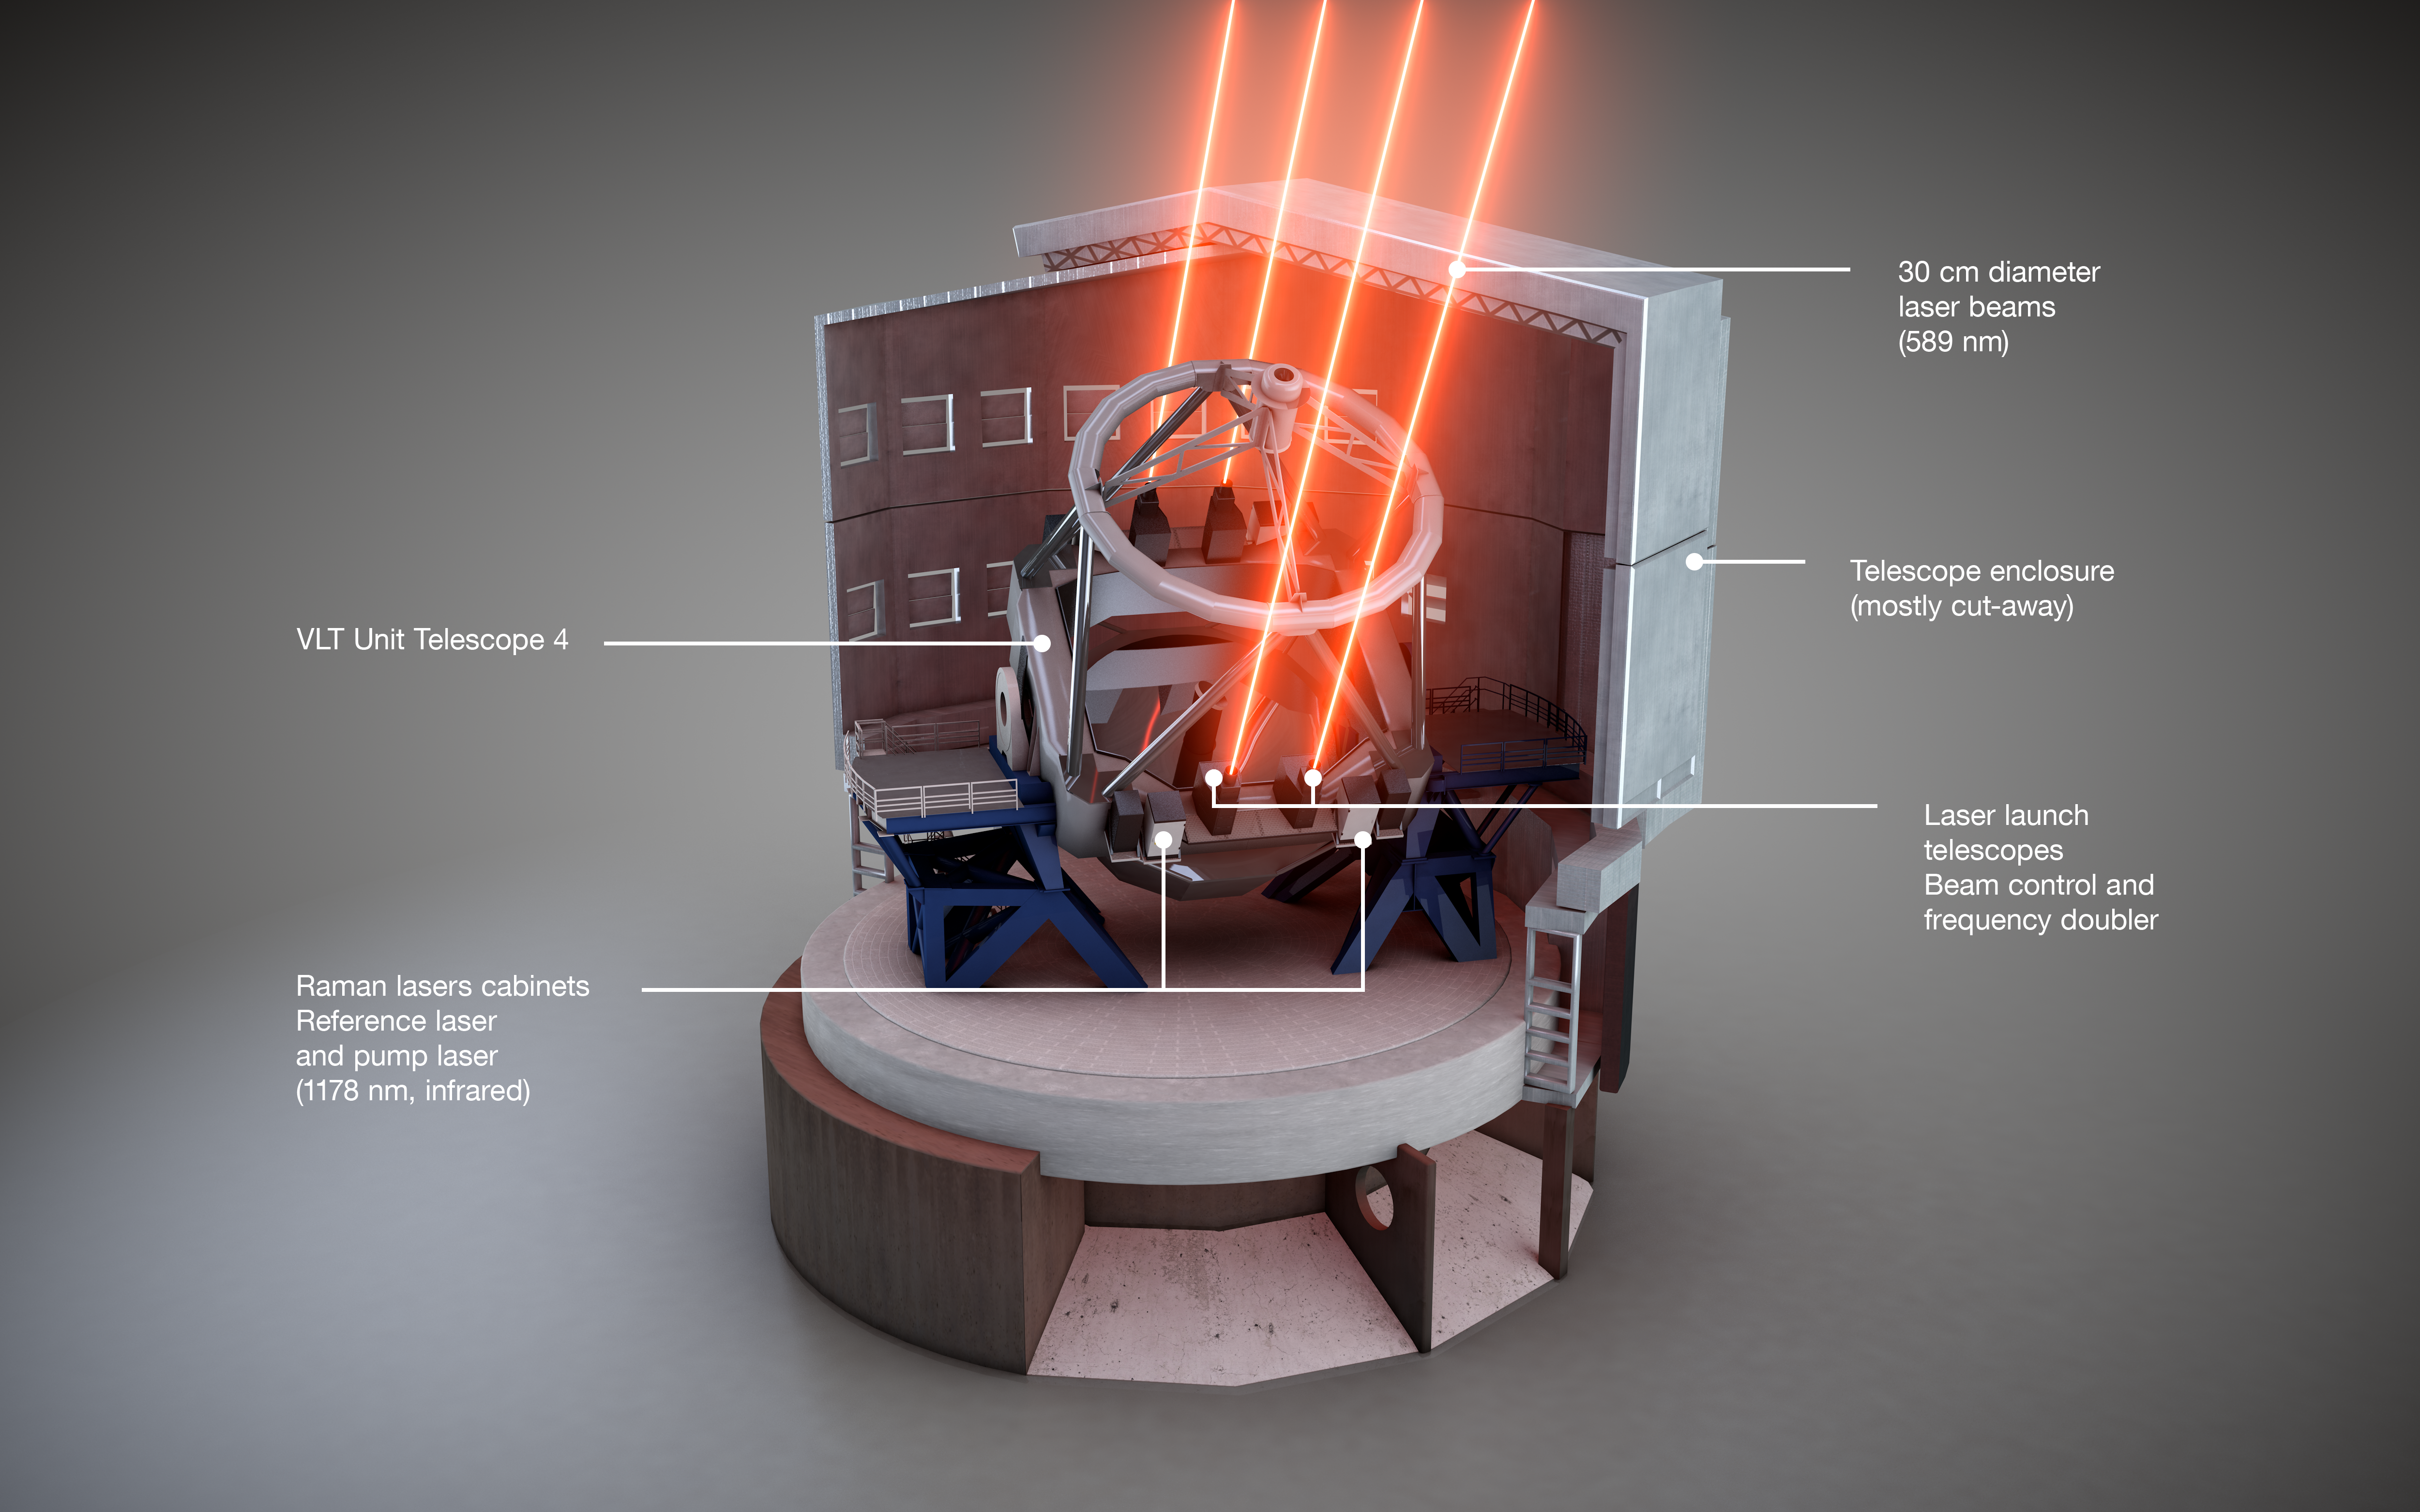

Schematic view of the Four Laser Guide Star Facility on the ESO VLT

This schematic view shows how the Four Laser Guide Star Facility is installed on the Unit Telescope 4 of ESO’s Very Large Telescope. The different components are labelled.

Credit: ESO/L. Calçada